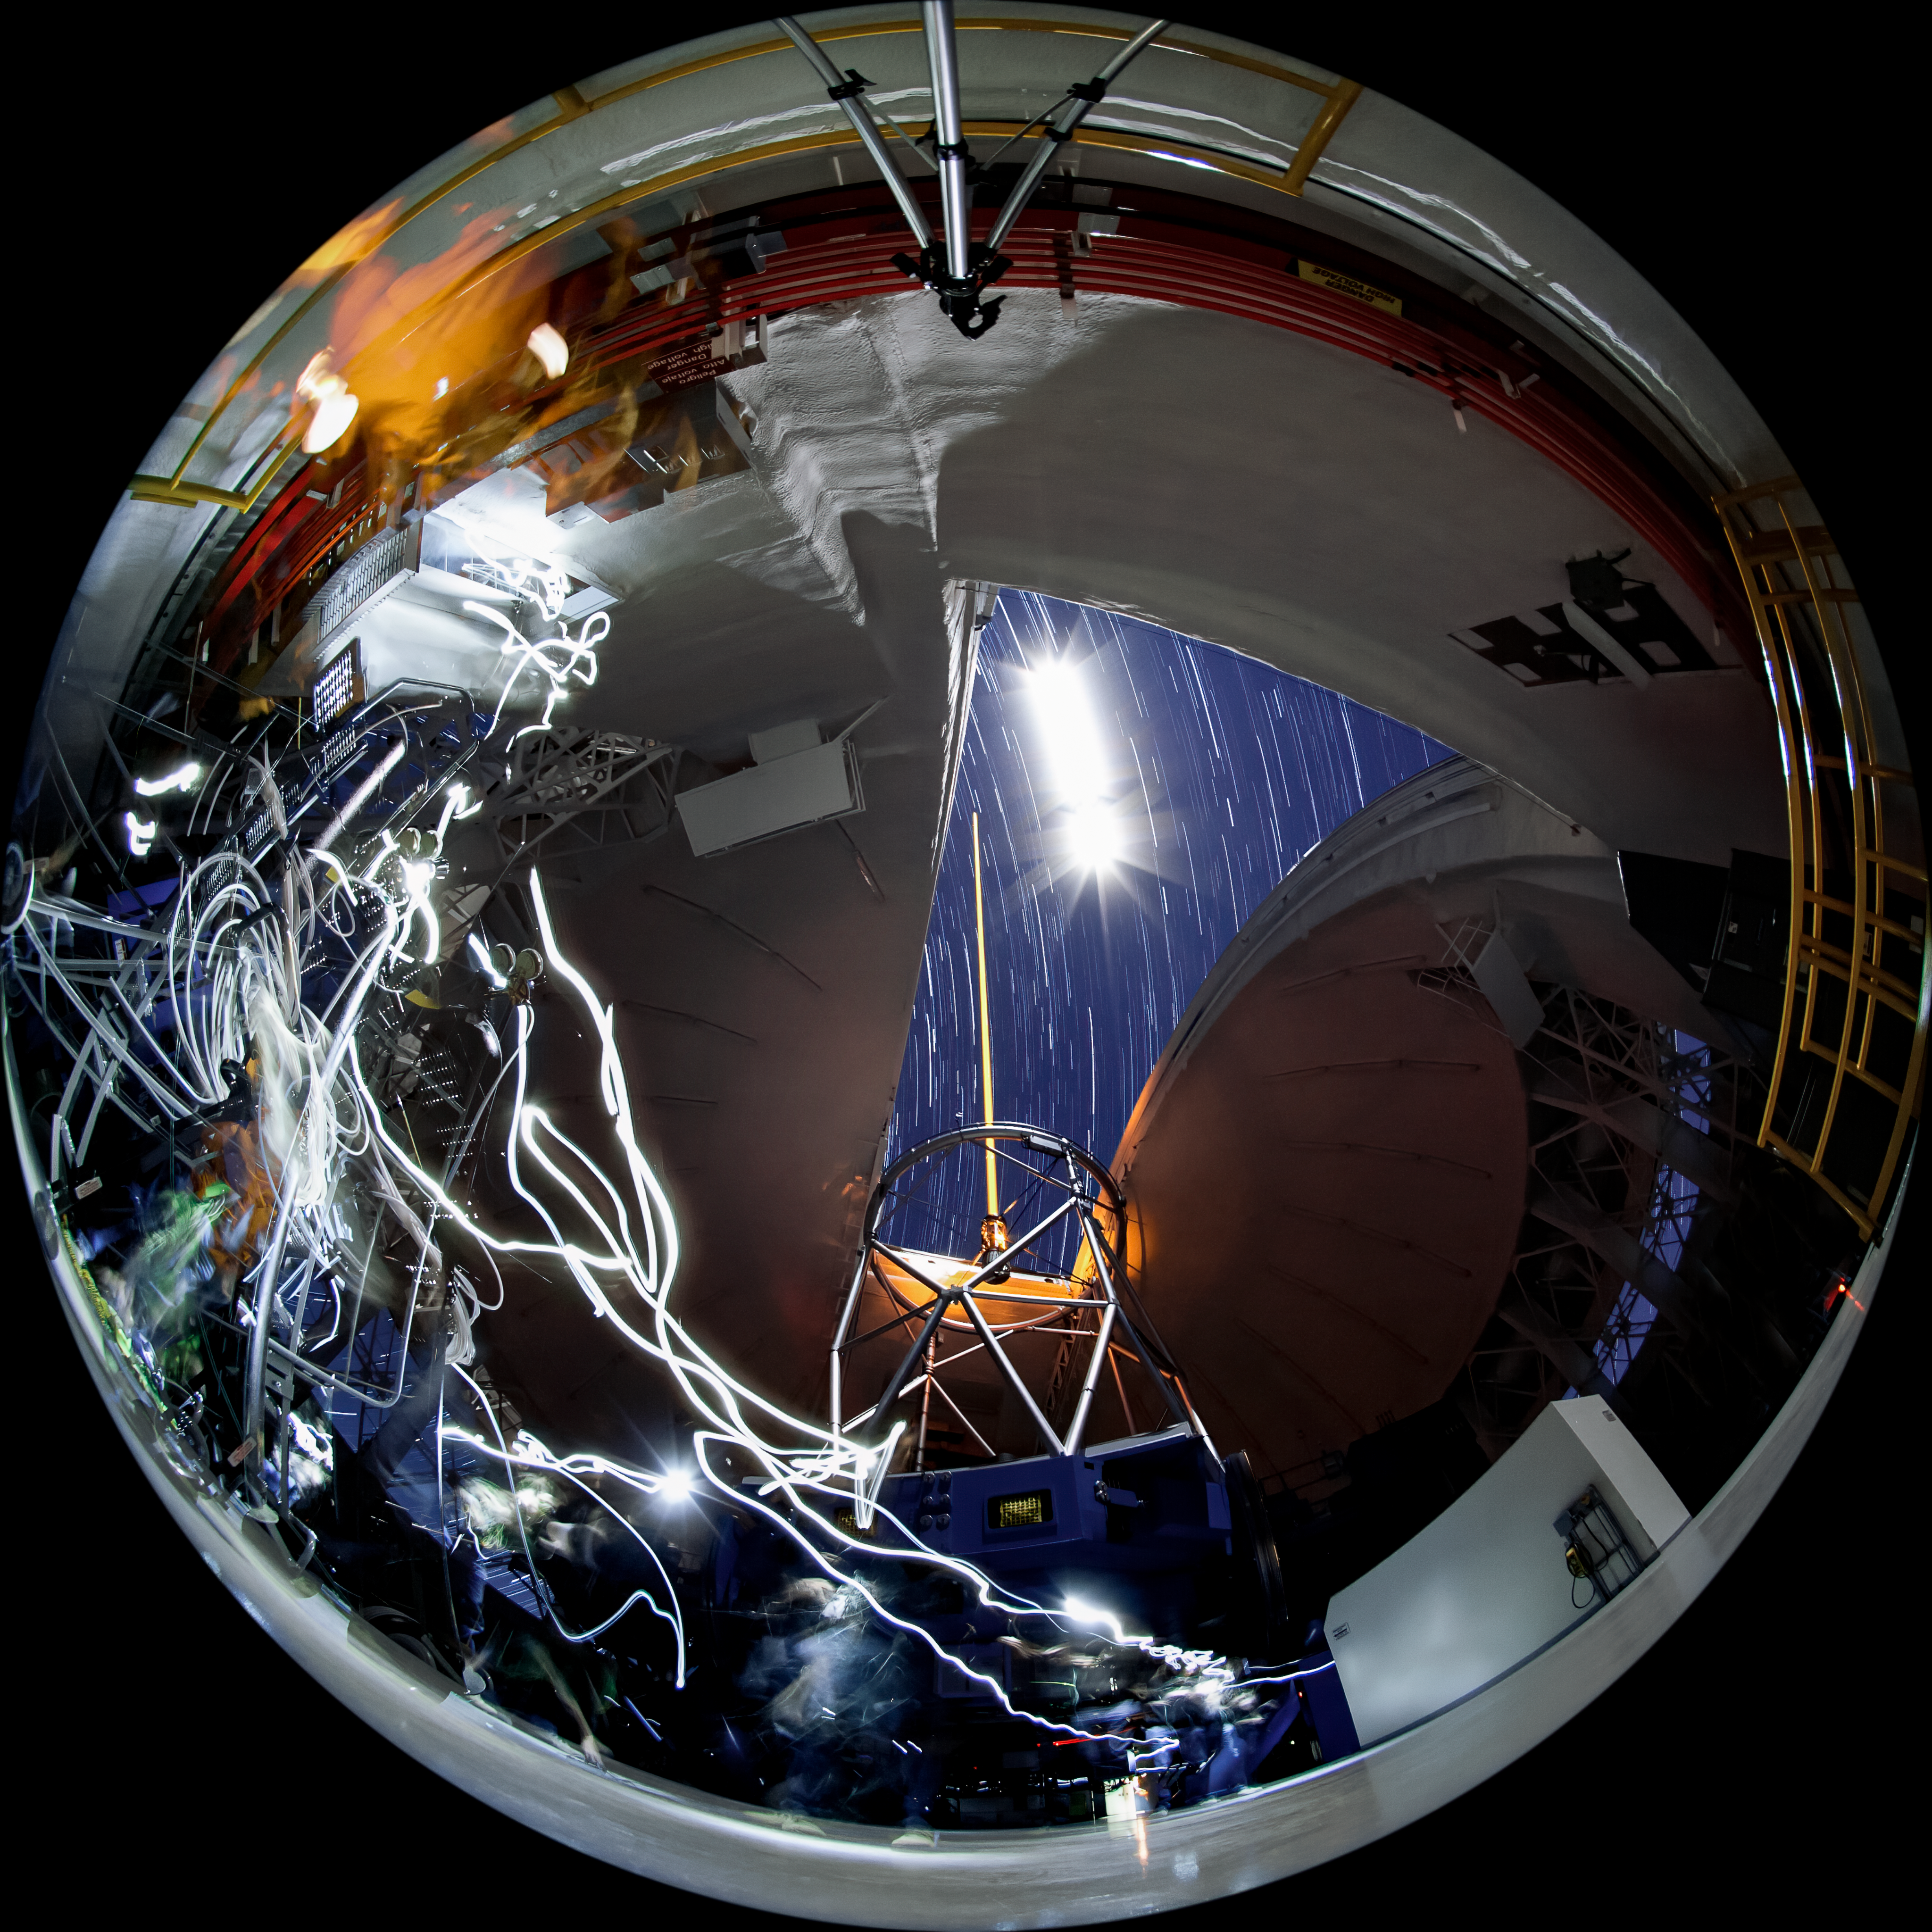

Gemini South at Work

This photo shows a typical night at the Gemini South 8-meter telescope located on Cerro Pachón, Chile. Evidence of an observer can be seen as a trailing flashlight, while the progression of time is clearly visible with the bright Moon and stars trailing as they drift across the night sky. Gemini South is a part of the International Gemini Observatory, a program of NSF NOIRLab.

Credit: International Gemini Observatory/NOIRLab/AURA/NSF/M. Paredes